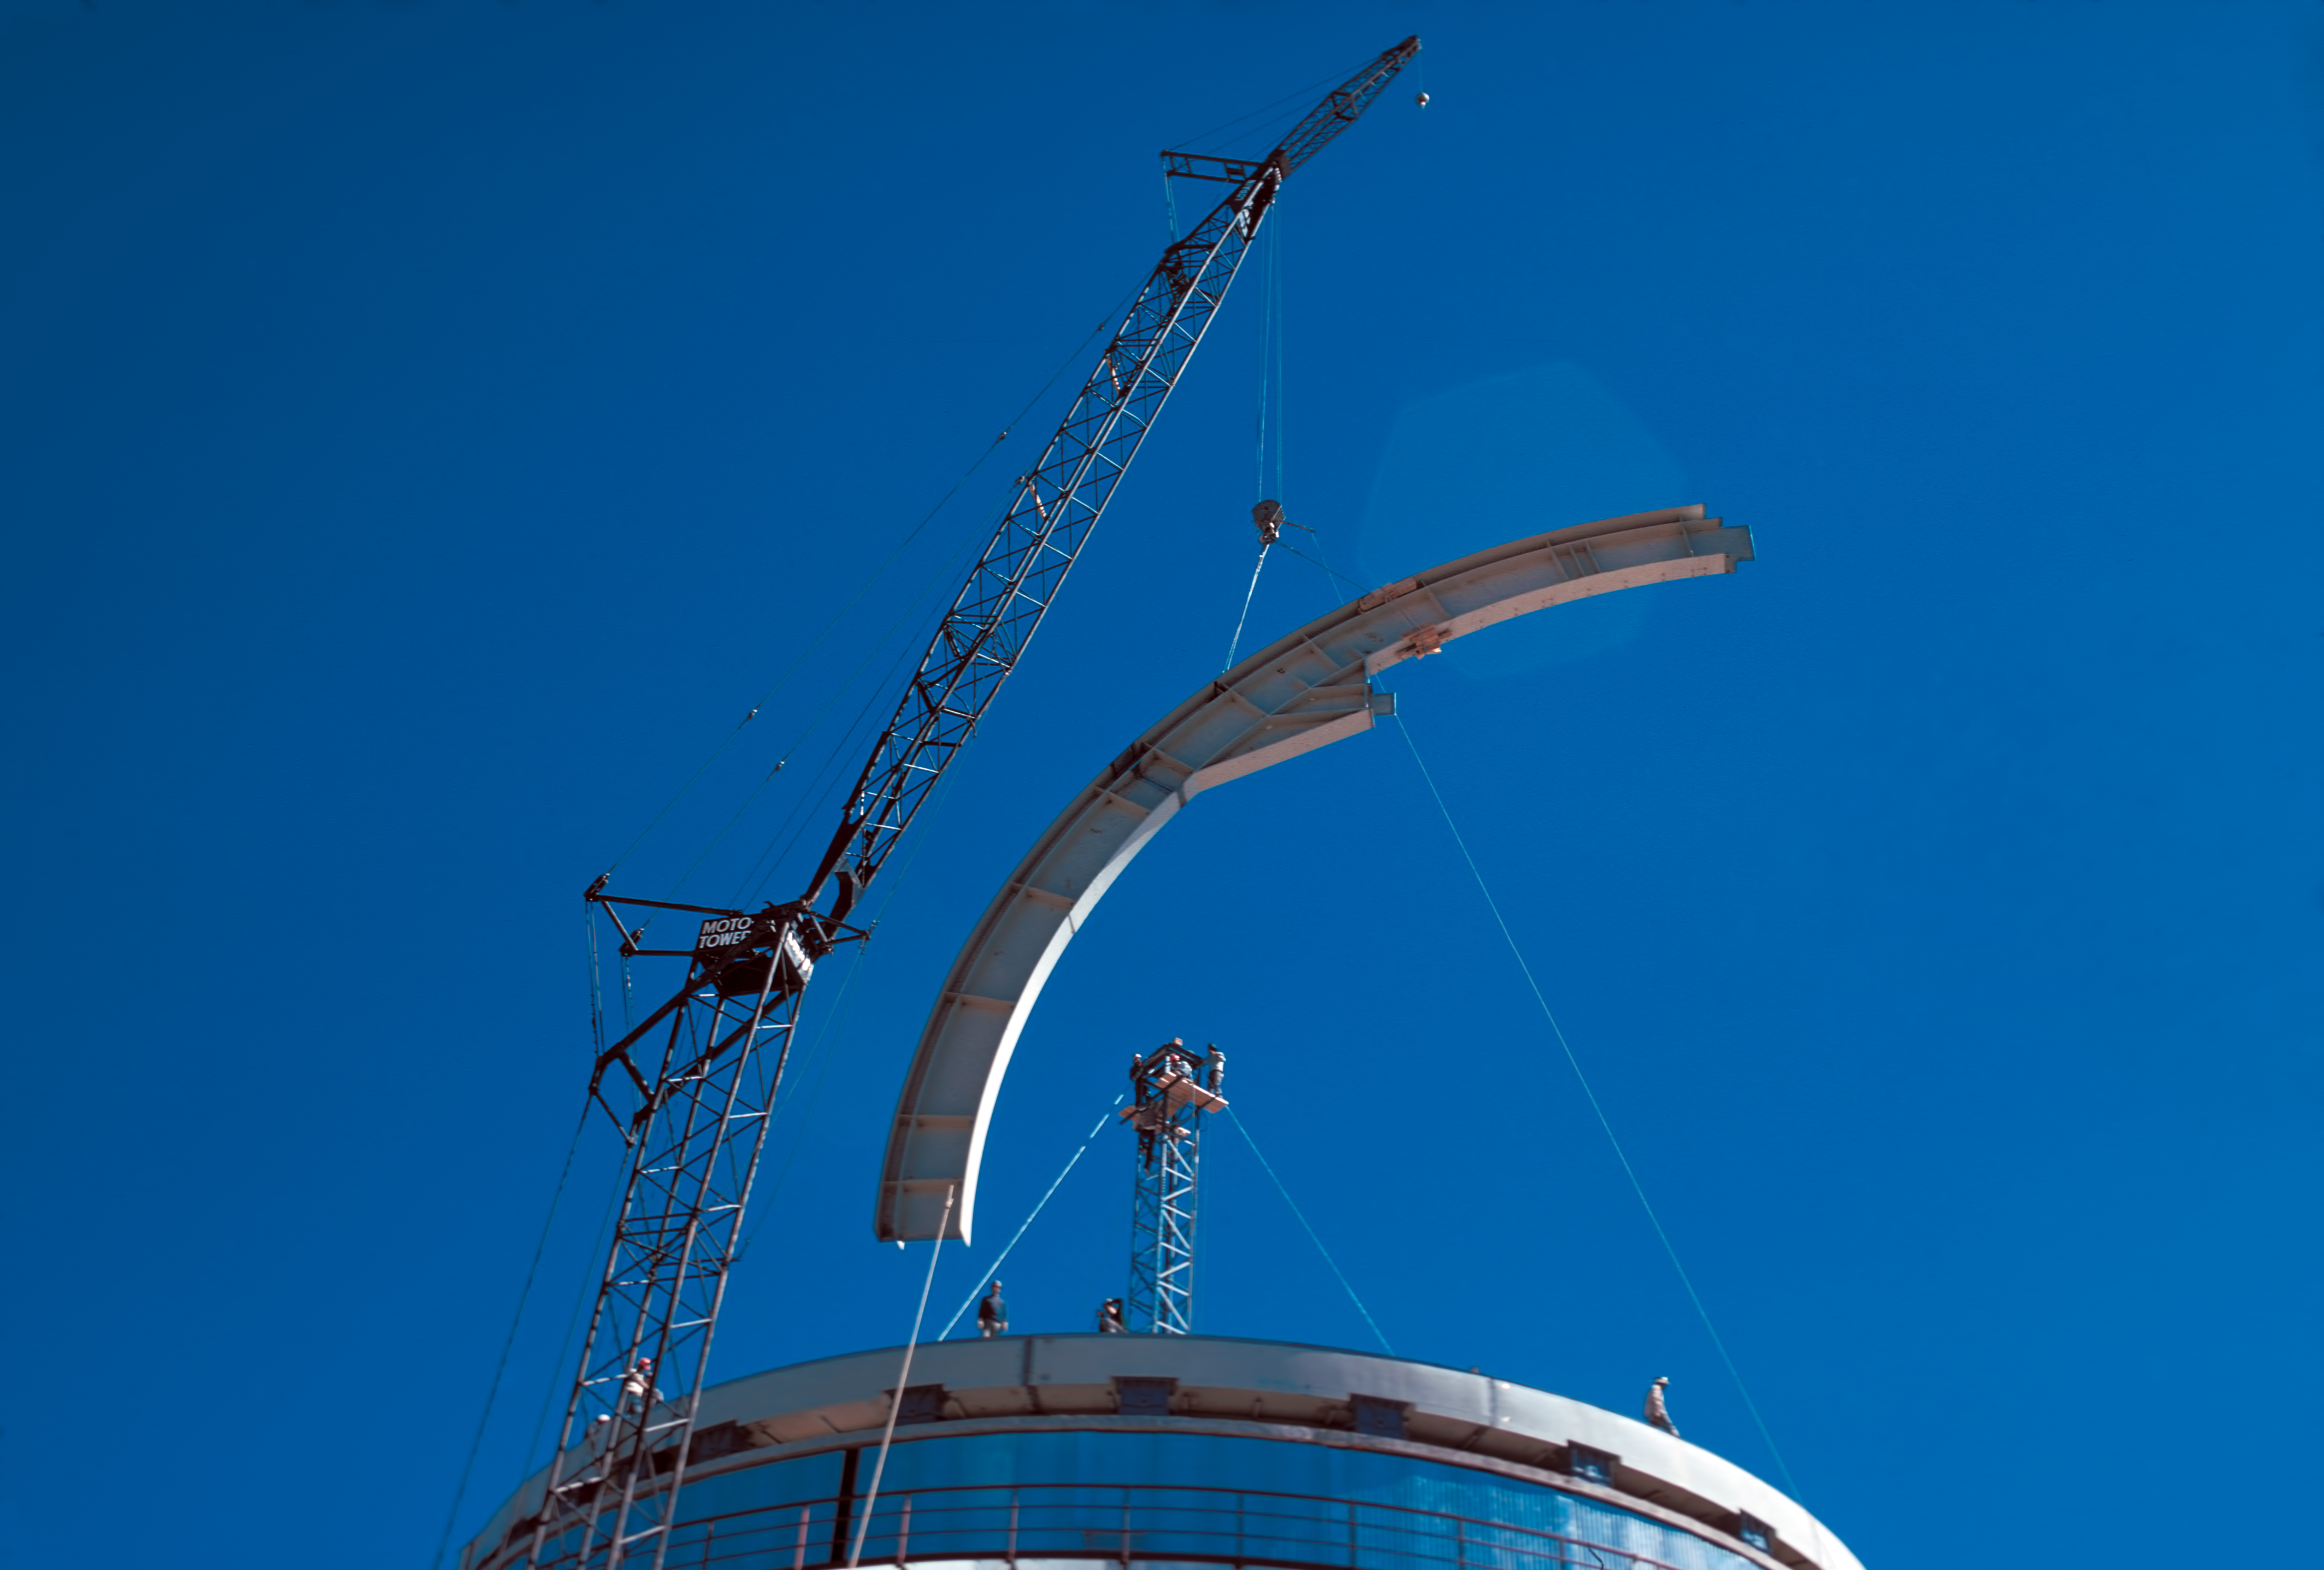

Building the dome of the ESO 3.6-metre telescope

A beam for the dome of the ESO 3.6-metre telescope.

Credit: ESO